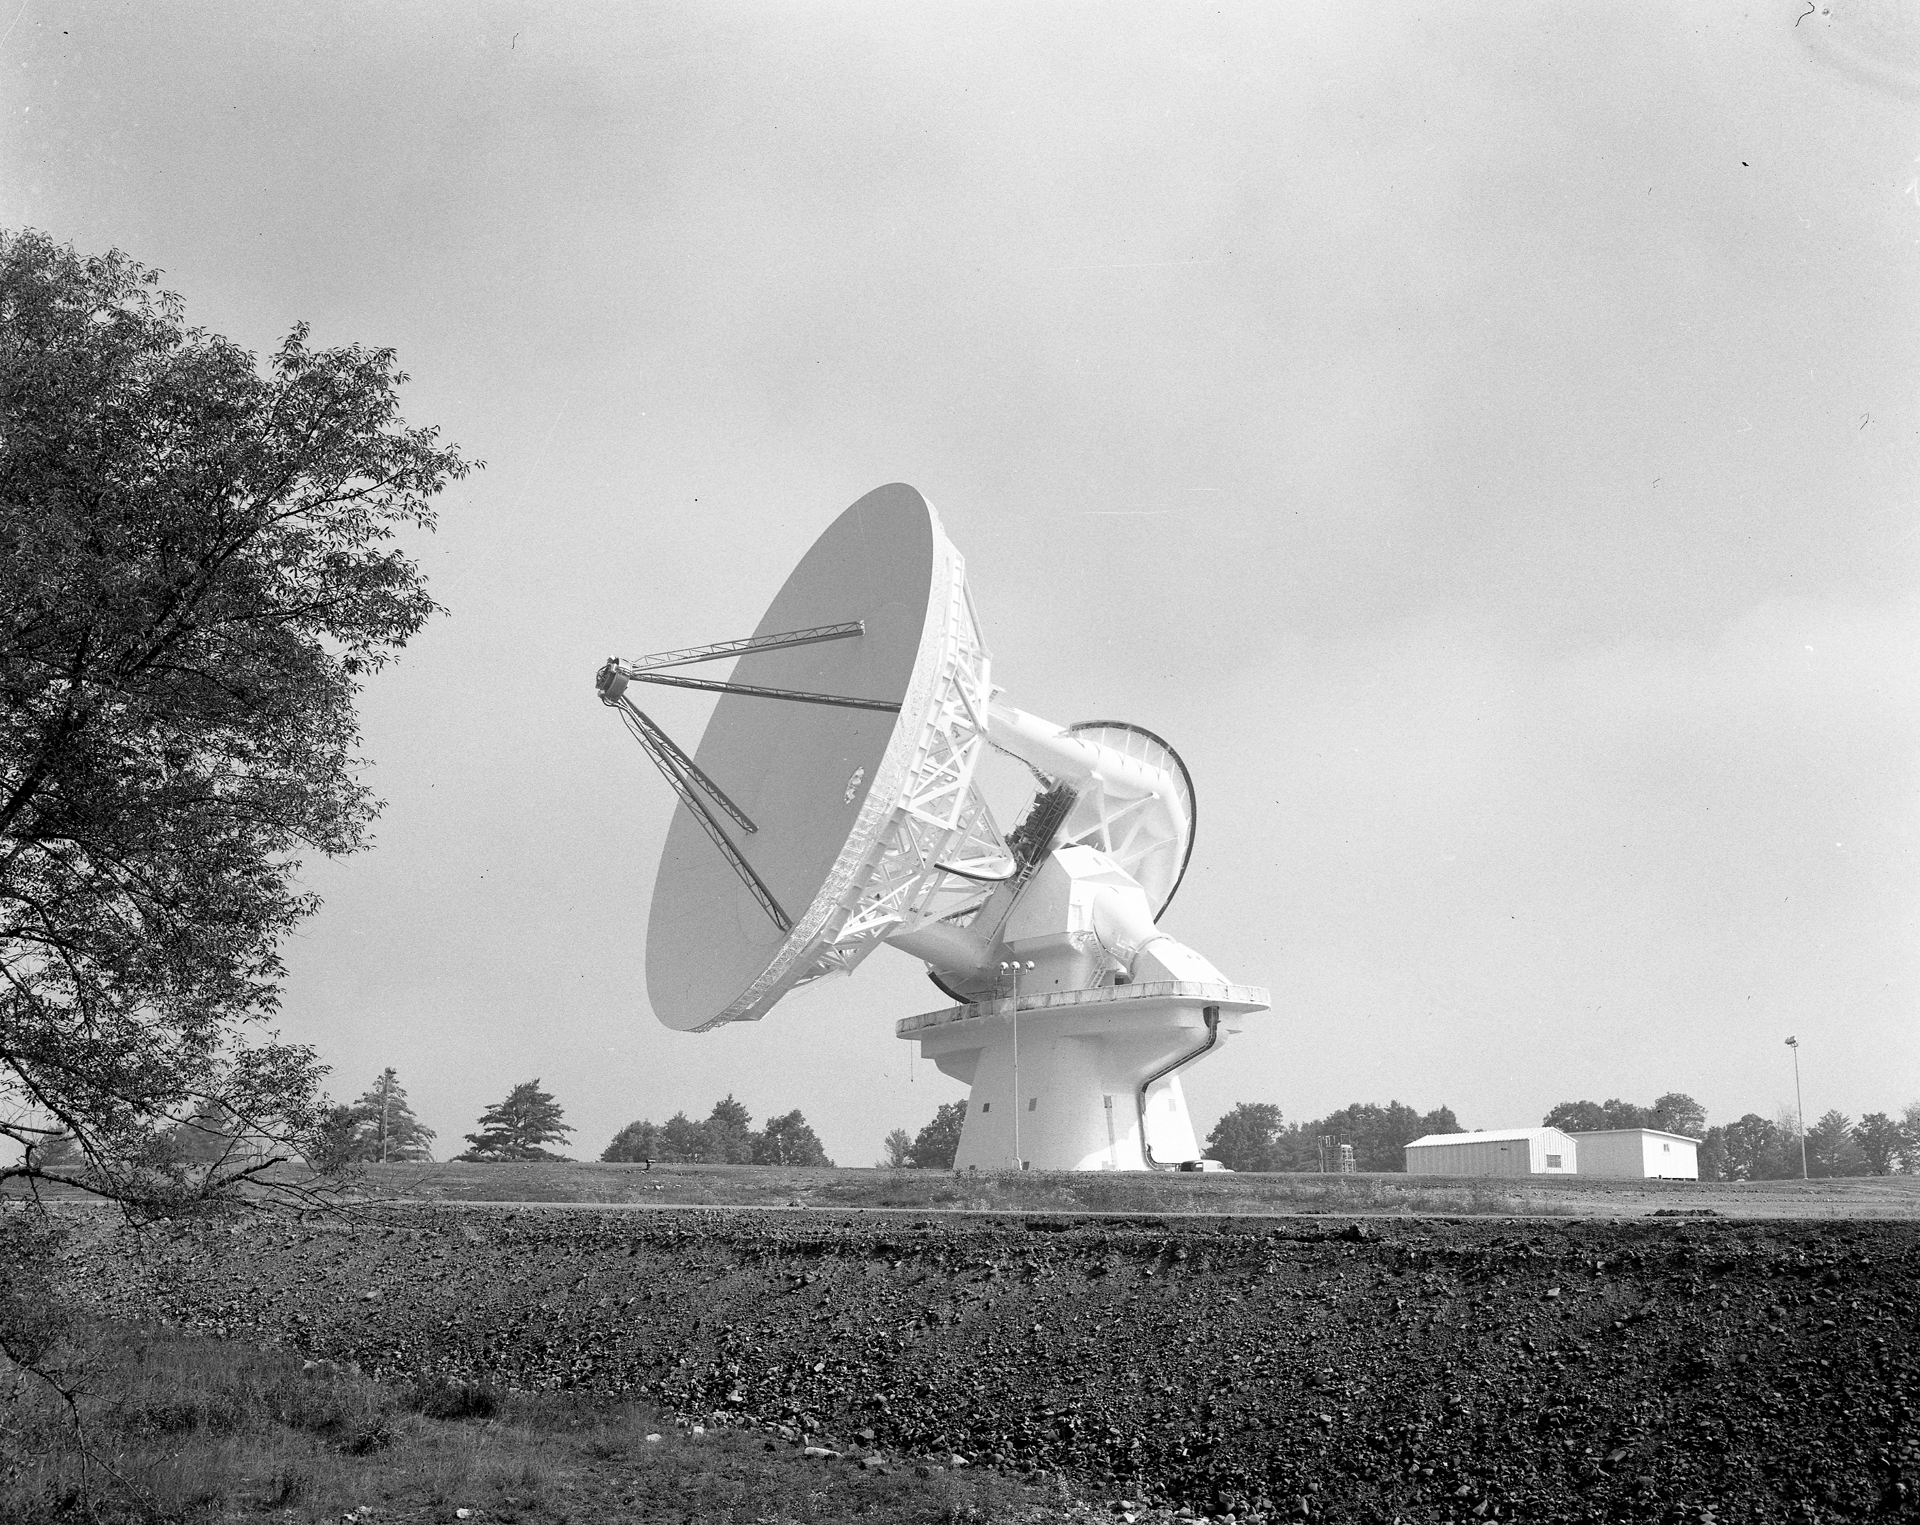

Shiny White 140-foot Telescope

When the 140-foot (43-meter) telescope was completed in Green Bank, West Virginia in 1965, it was soon painted a brilliant white. Radio telescopes are painted white in order to scatter sunlight away from the receivers and keep as little solar radiation as possible from warping the painstakingly accurate surface shapes.

Credit: NRAO/AUI/NSF